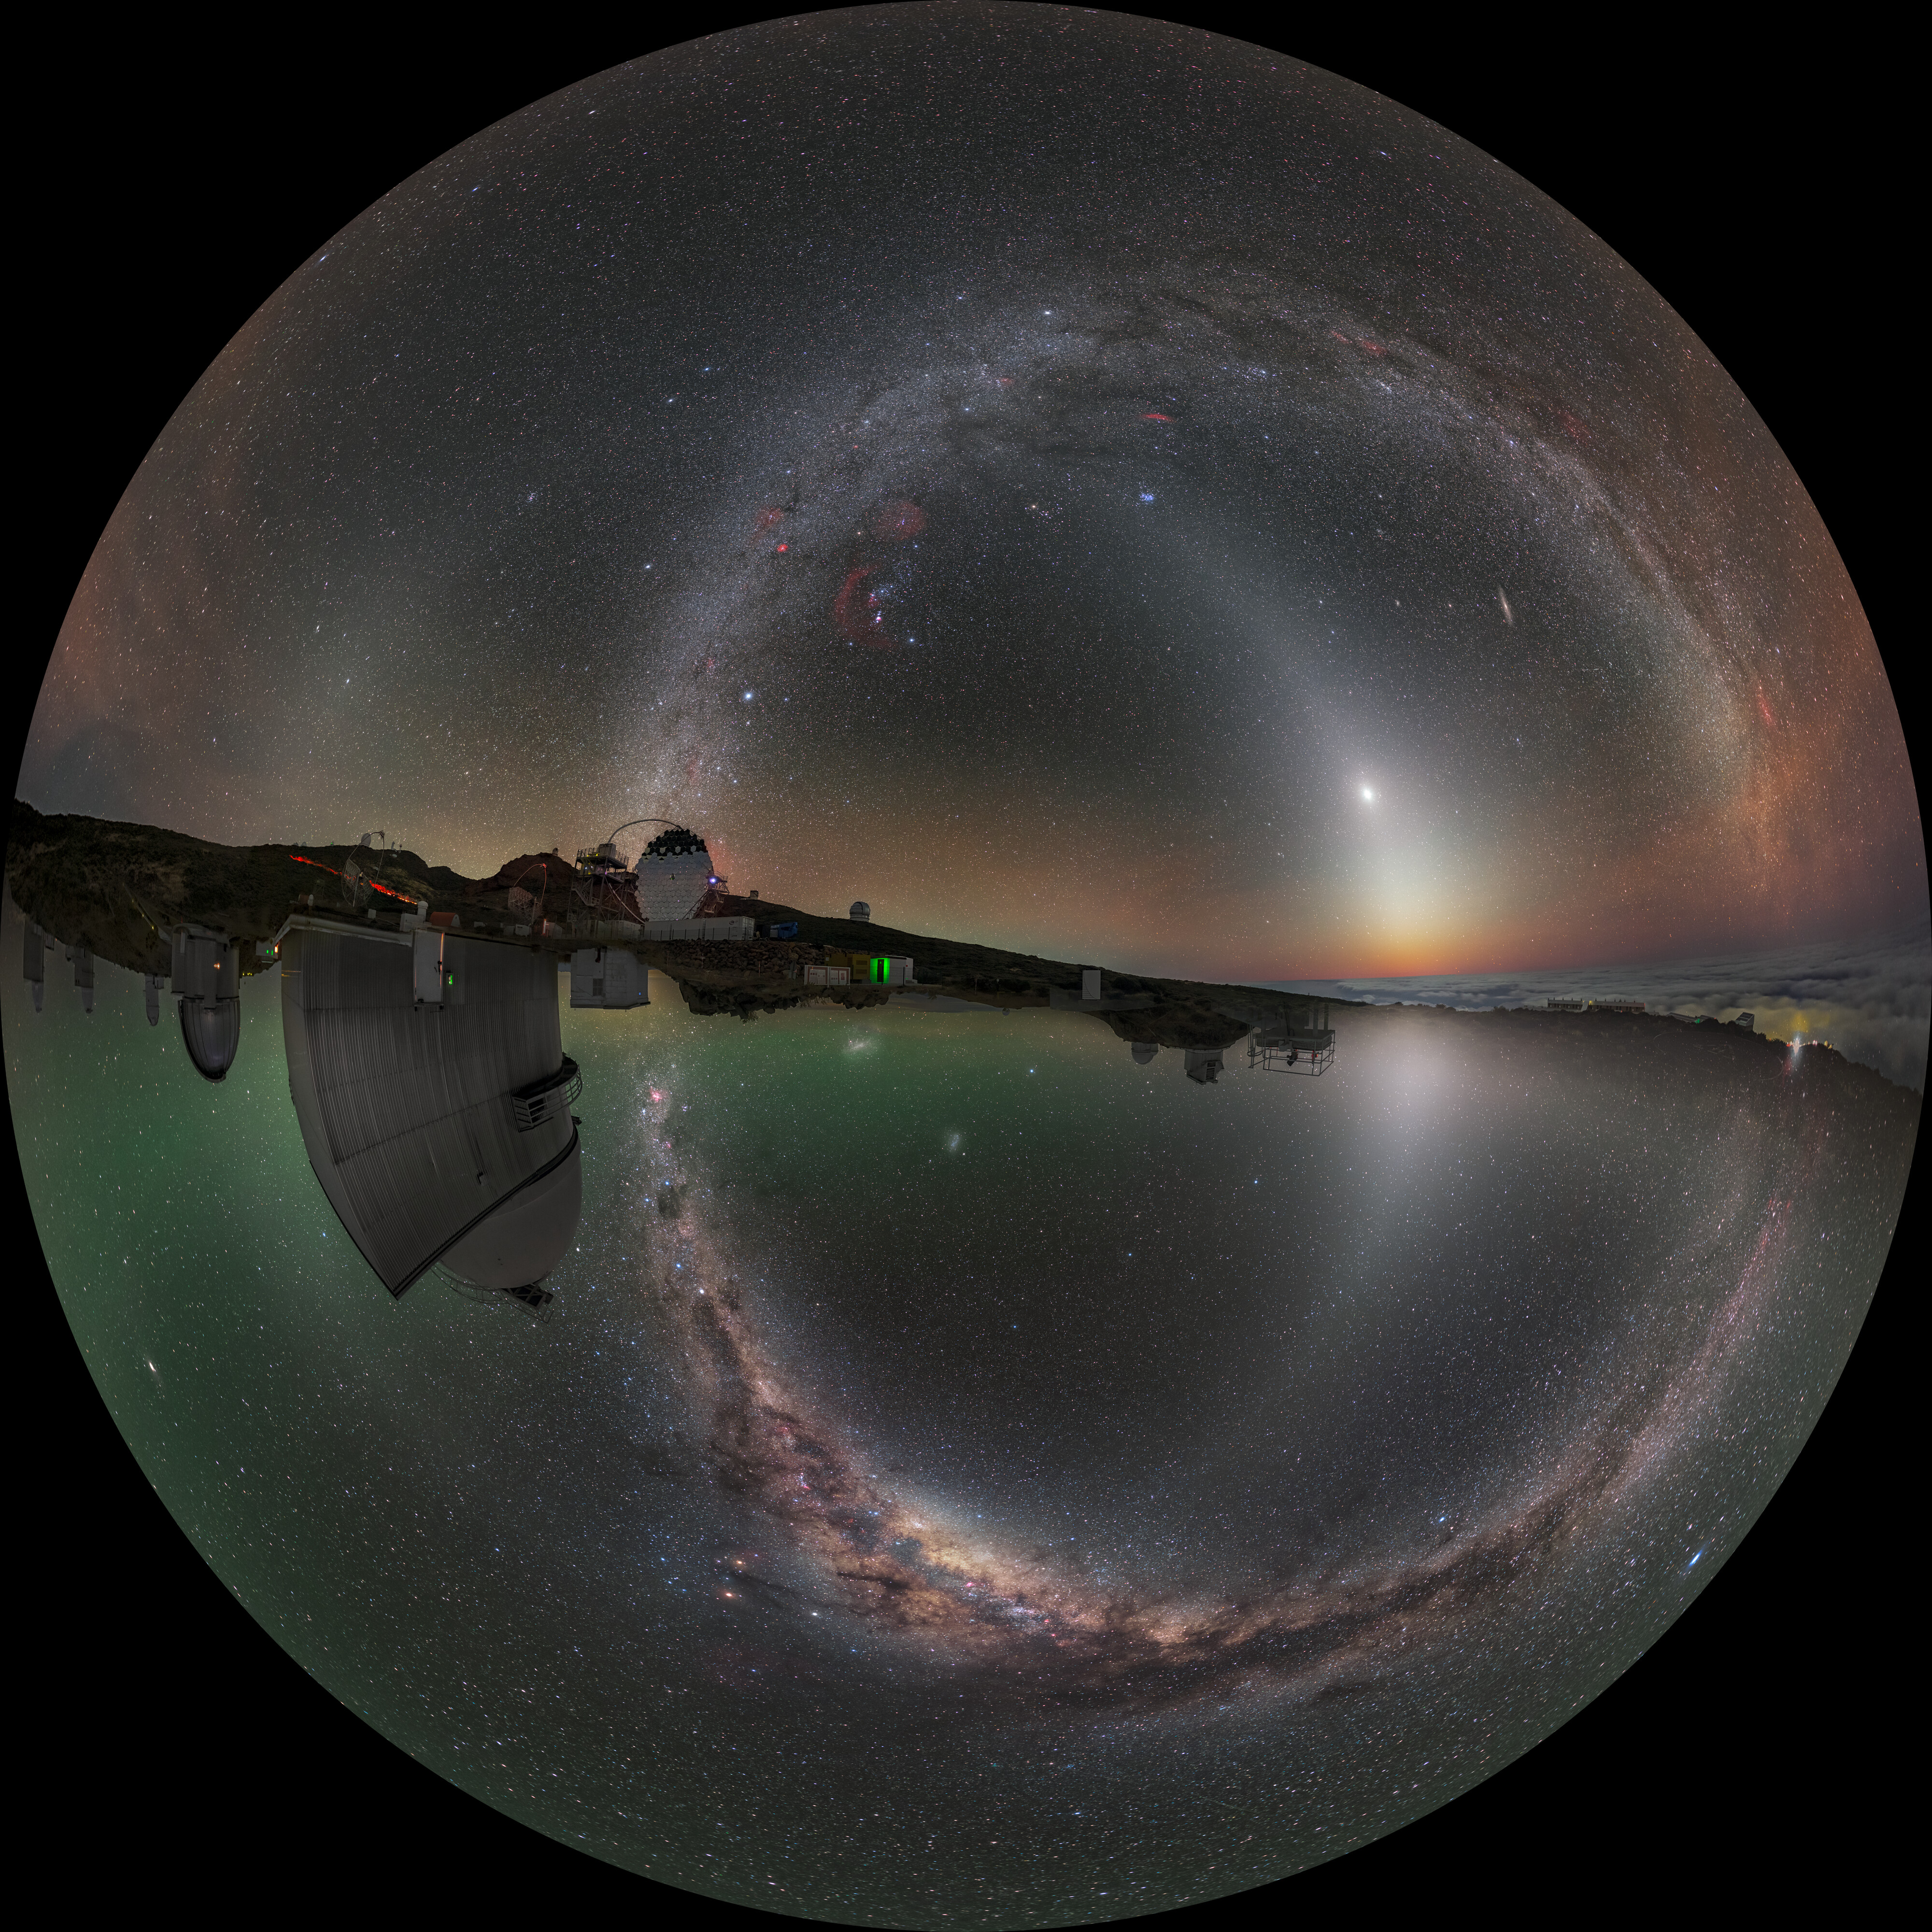

North Meets South (Spherical)

Both the Northern and Southern Hemisphere are captured at once in this mind-bending image. The top half is a photo taken at the IAC Observatory in La Palma in the Canary Islands, 29 degrees north of the equator, whilst the bottom half is a photo taken at ESO’s La Silla Observatory in Chile’s Atacama Desert, 29 degrees south of the equator. When digitally stitched together they create a continuous sweeping view of the night’s sky.

Credit: P. Horálek & J. C. Casado / ESO